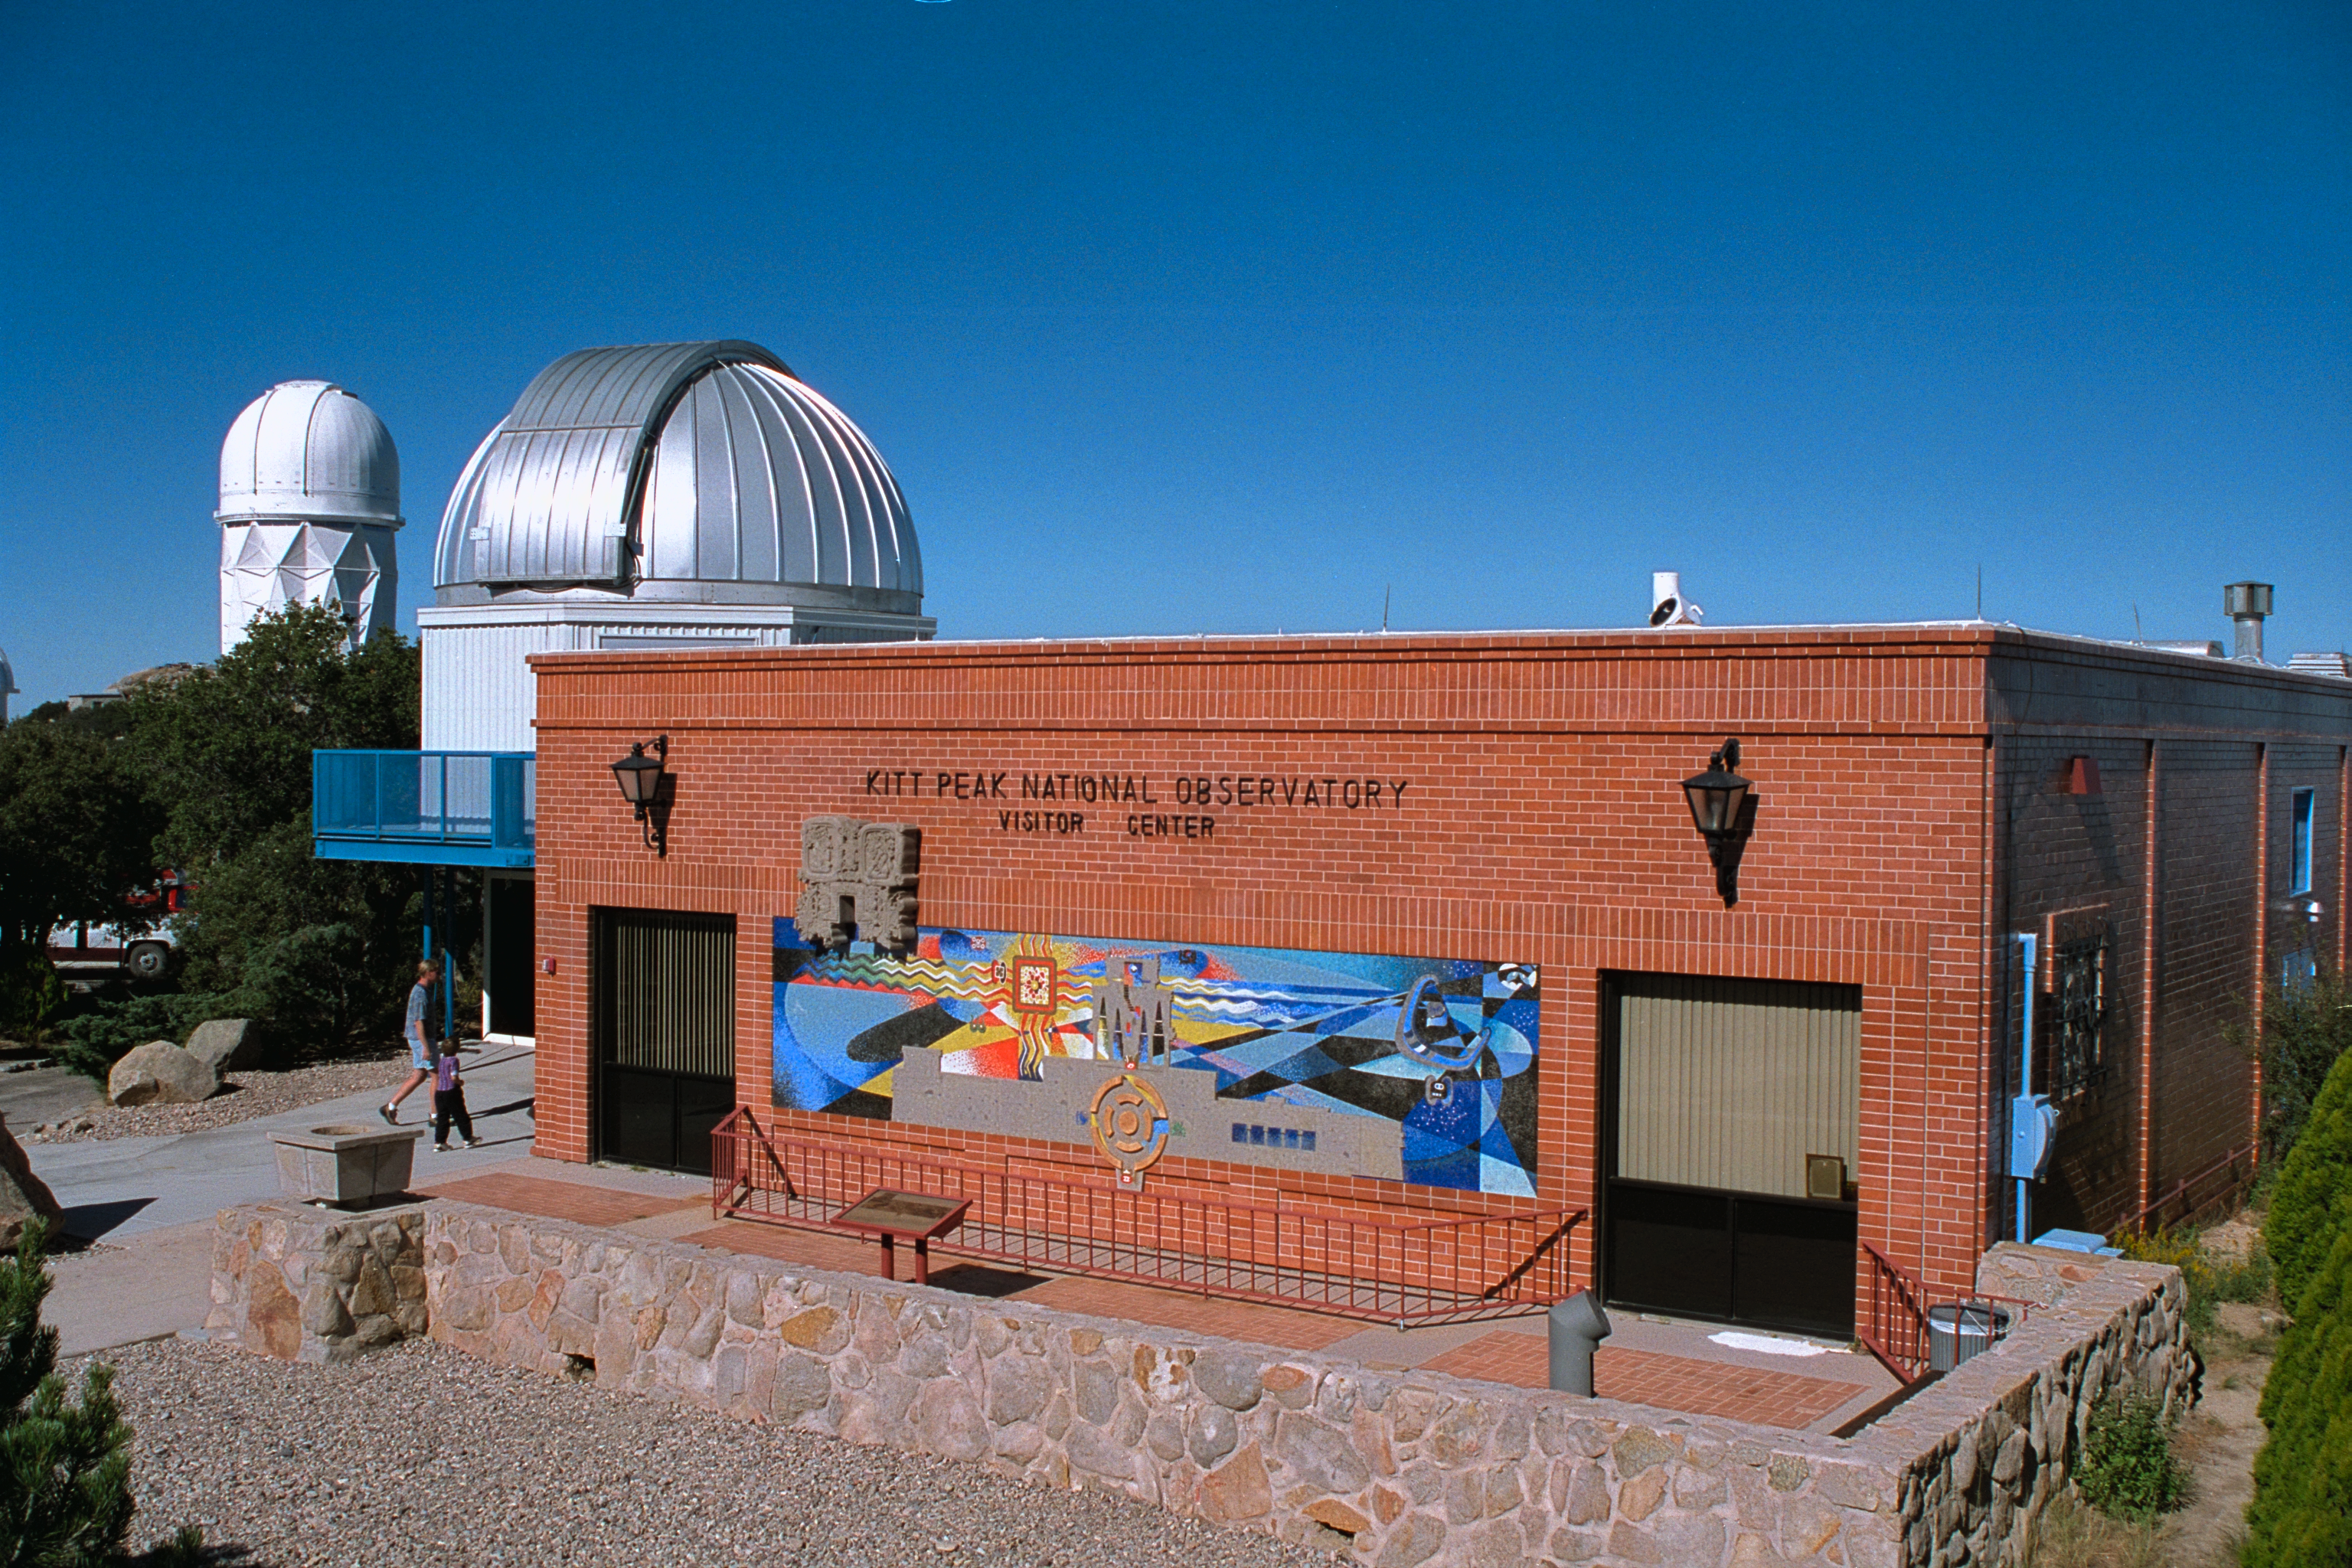

The Kitt Peak Visitors' Center (old)

The visitors' center on Kitt Peak, showing the public 16-inch telescope to the side, and the Mayall 4-meter telescope in the background. The front courtyard was reworked in 2001/2002 and it looks quite different now.

Credit: NOIRLab/NSF/AURA